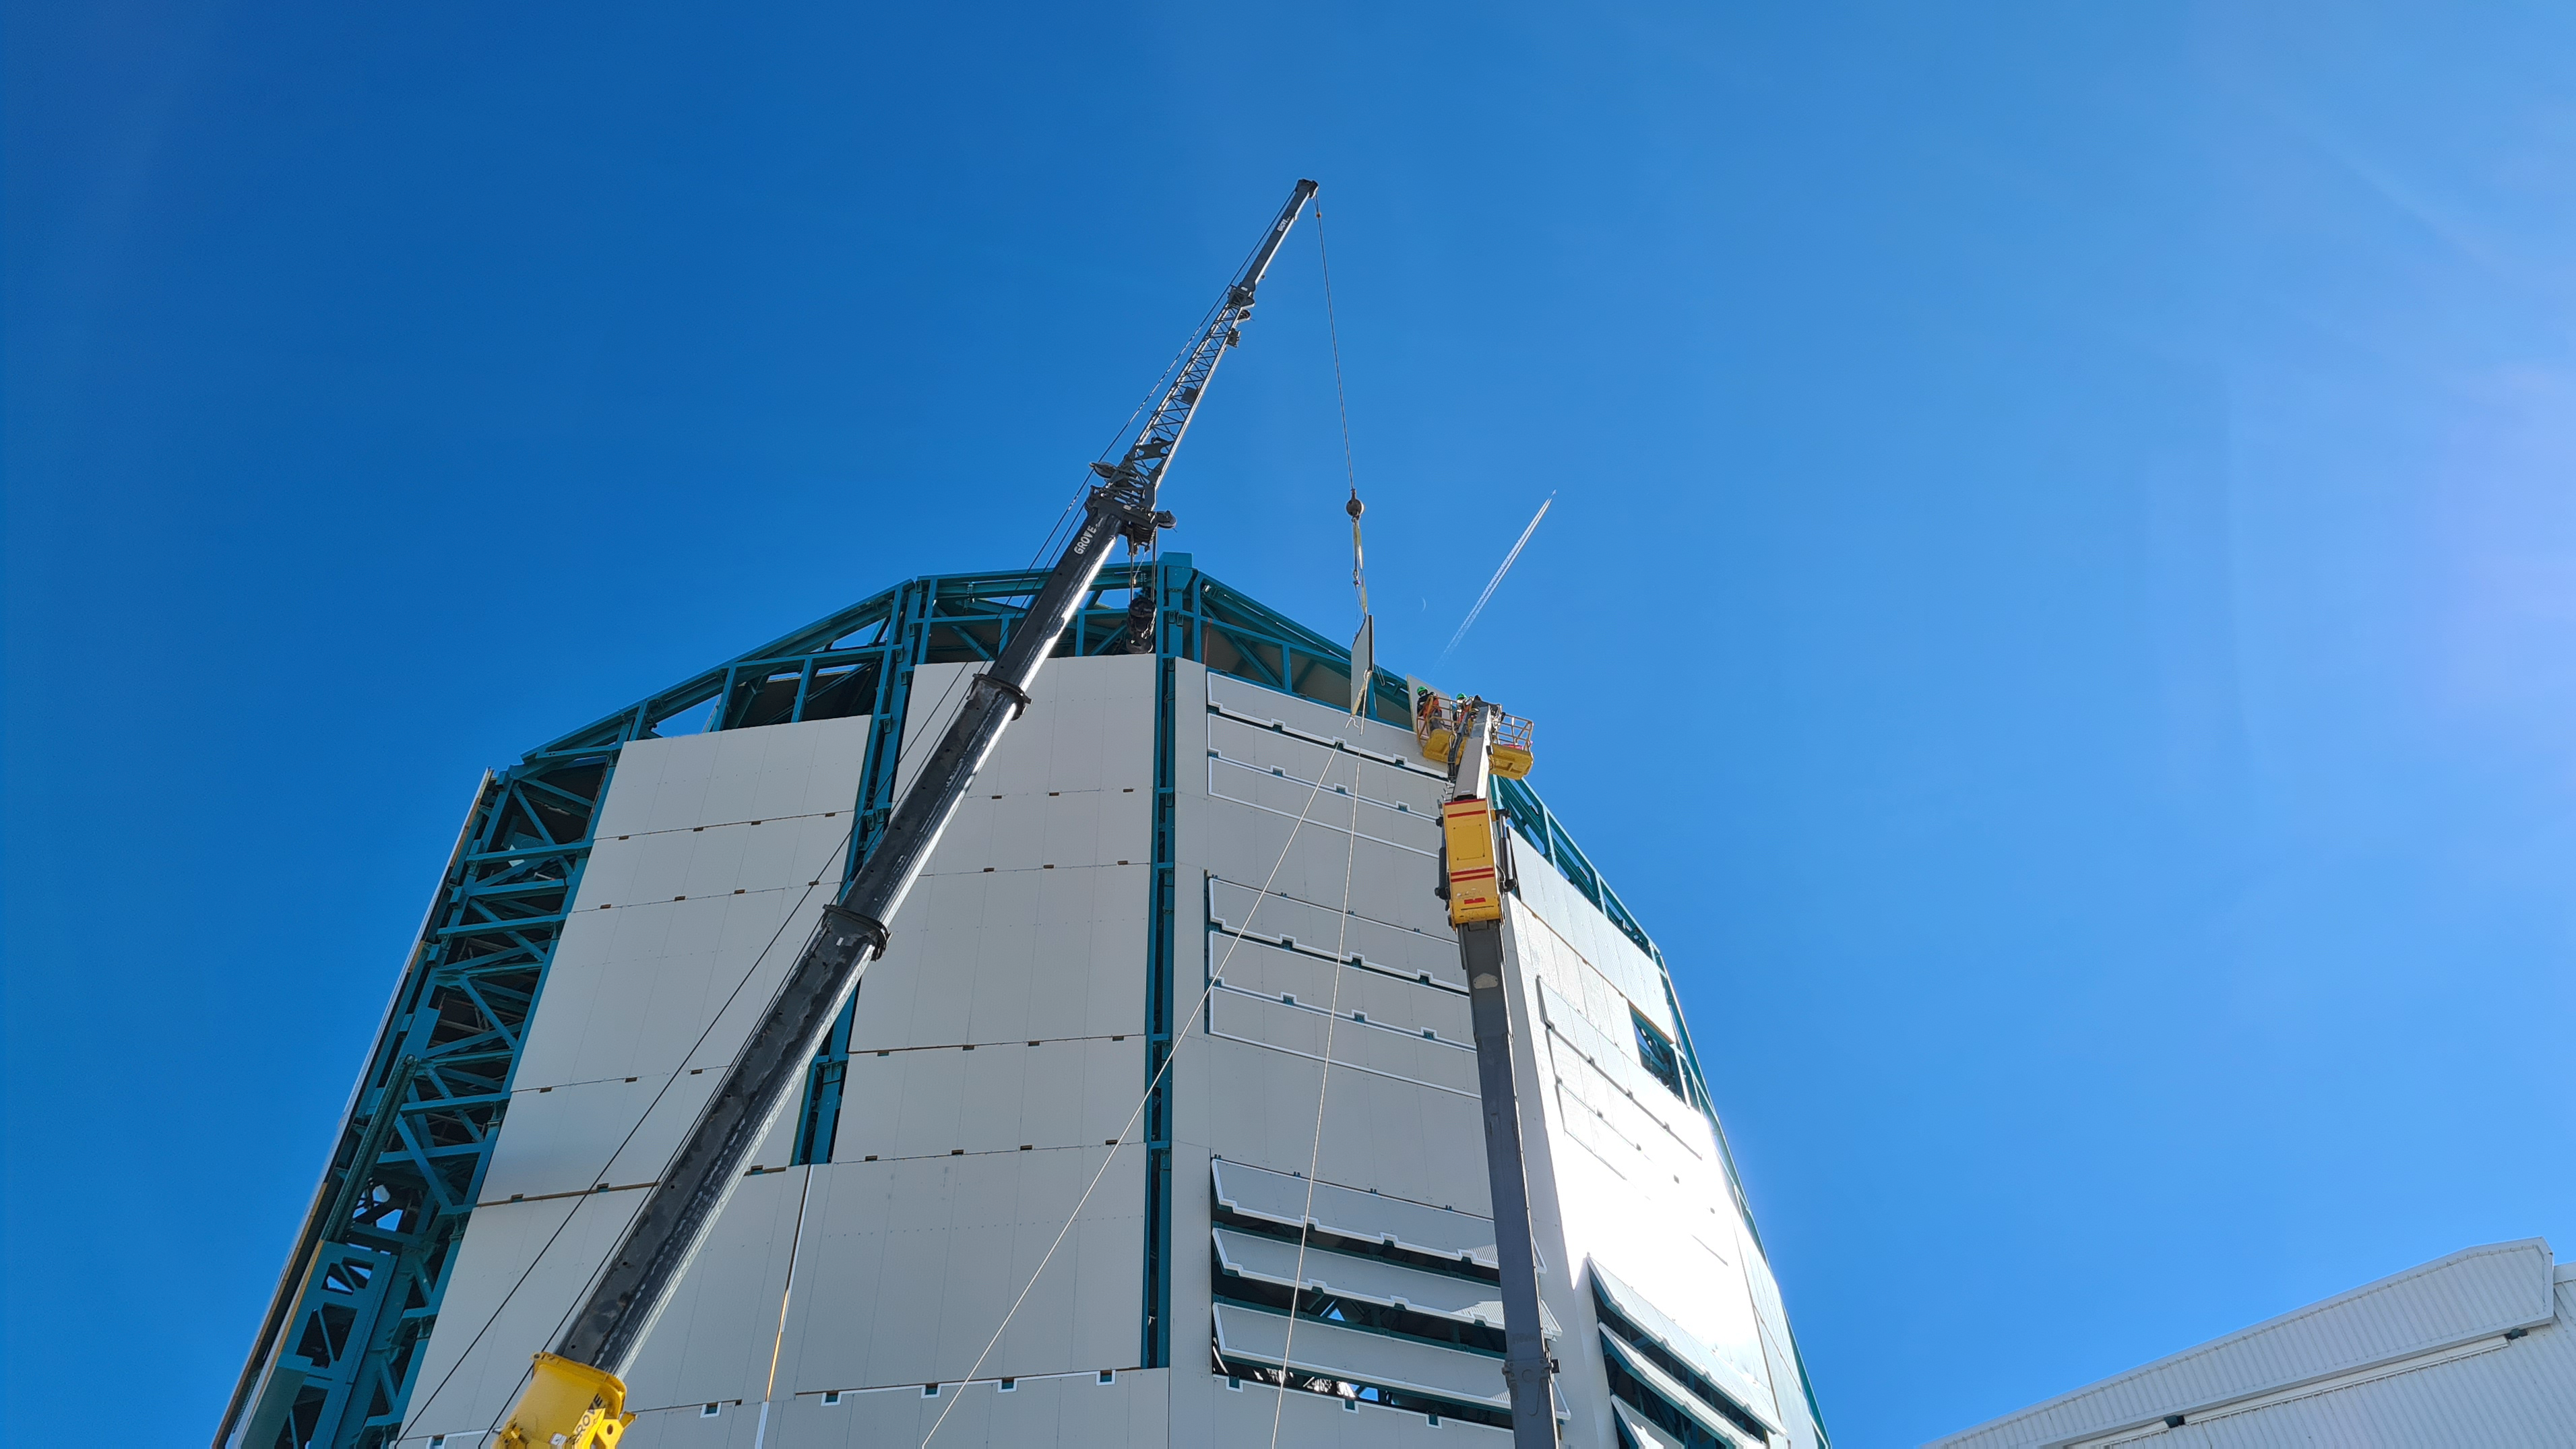

Rubin Construction activity on Cerro Pachón

Construction activity on Cerro Pachón continues to expand, with approximately 40 people working on the summit each day last week. That will increase this week with the restart of the team installing critical telescope utilities. The contracted team for the dome is now about 20 people who are focused on getting the dome enclosed before the TMA team arrives in January. The dome cladding is going up fast!

Credit: Rubin Obs/NSF/AURA